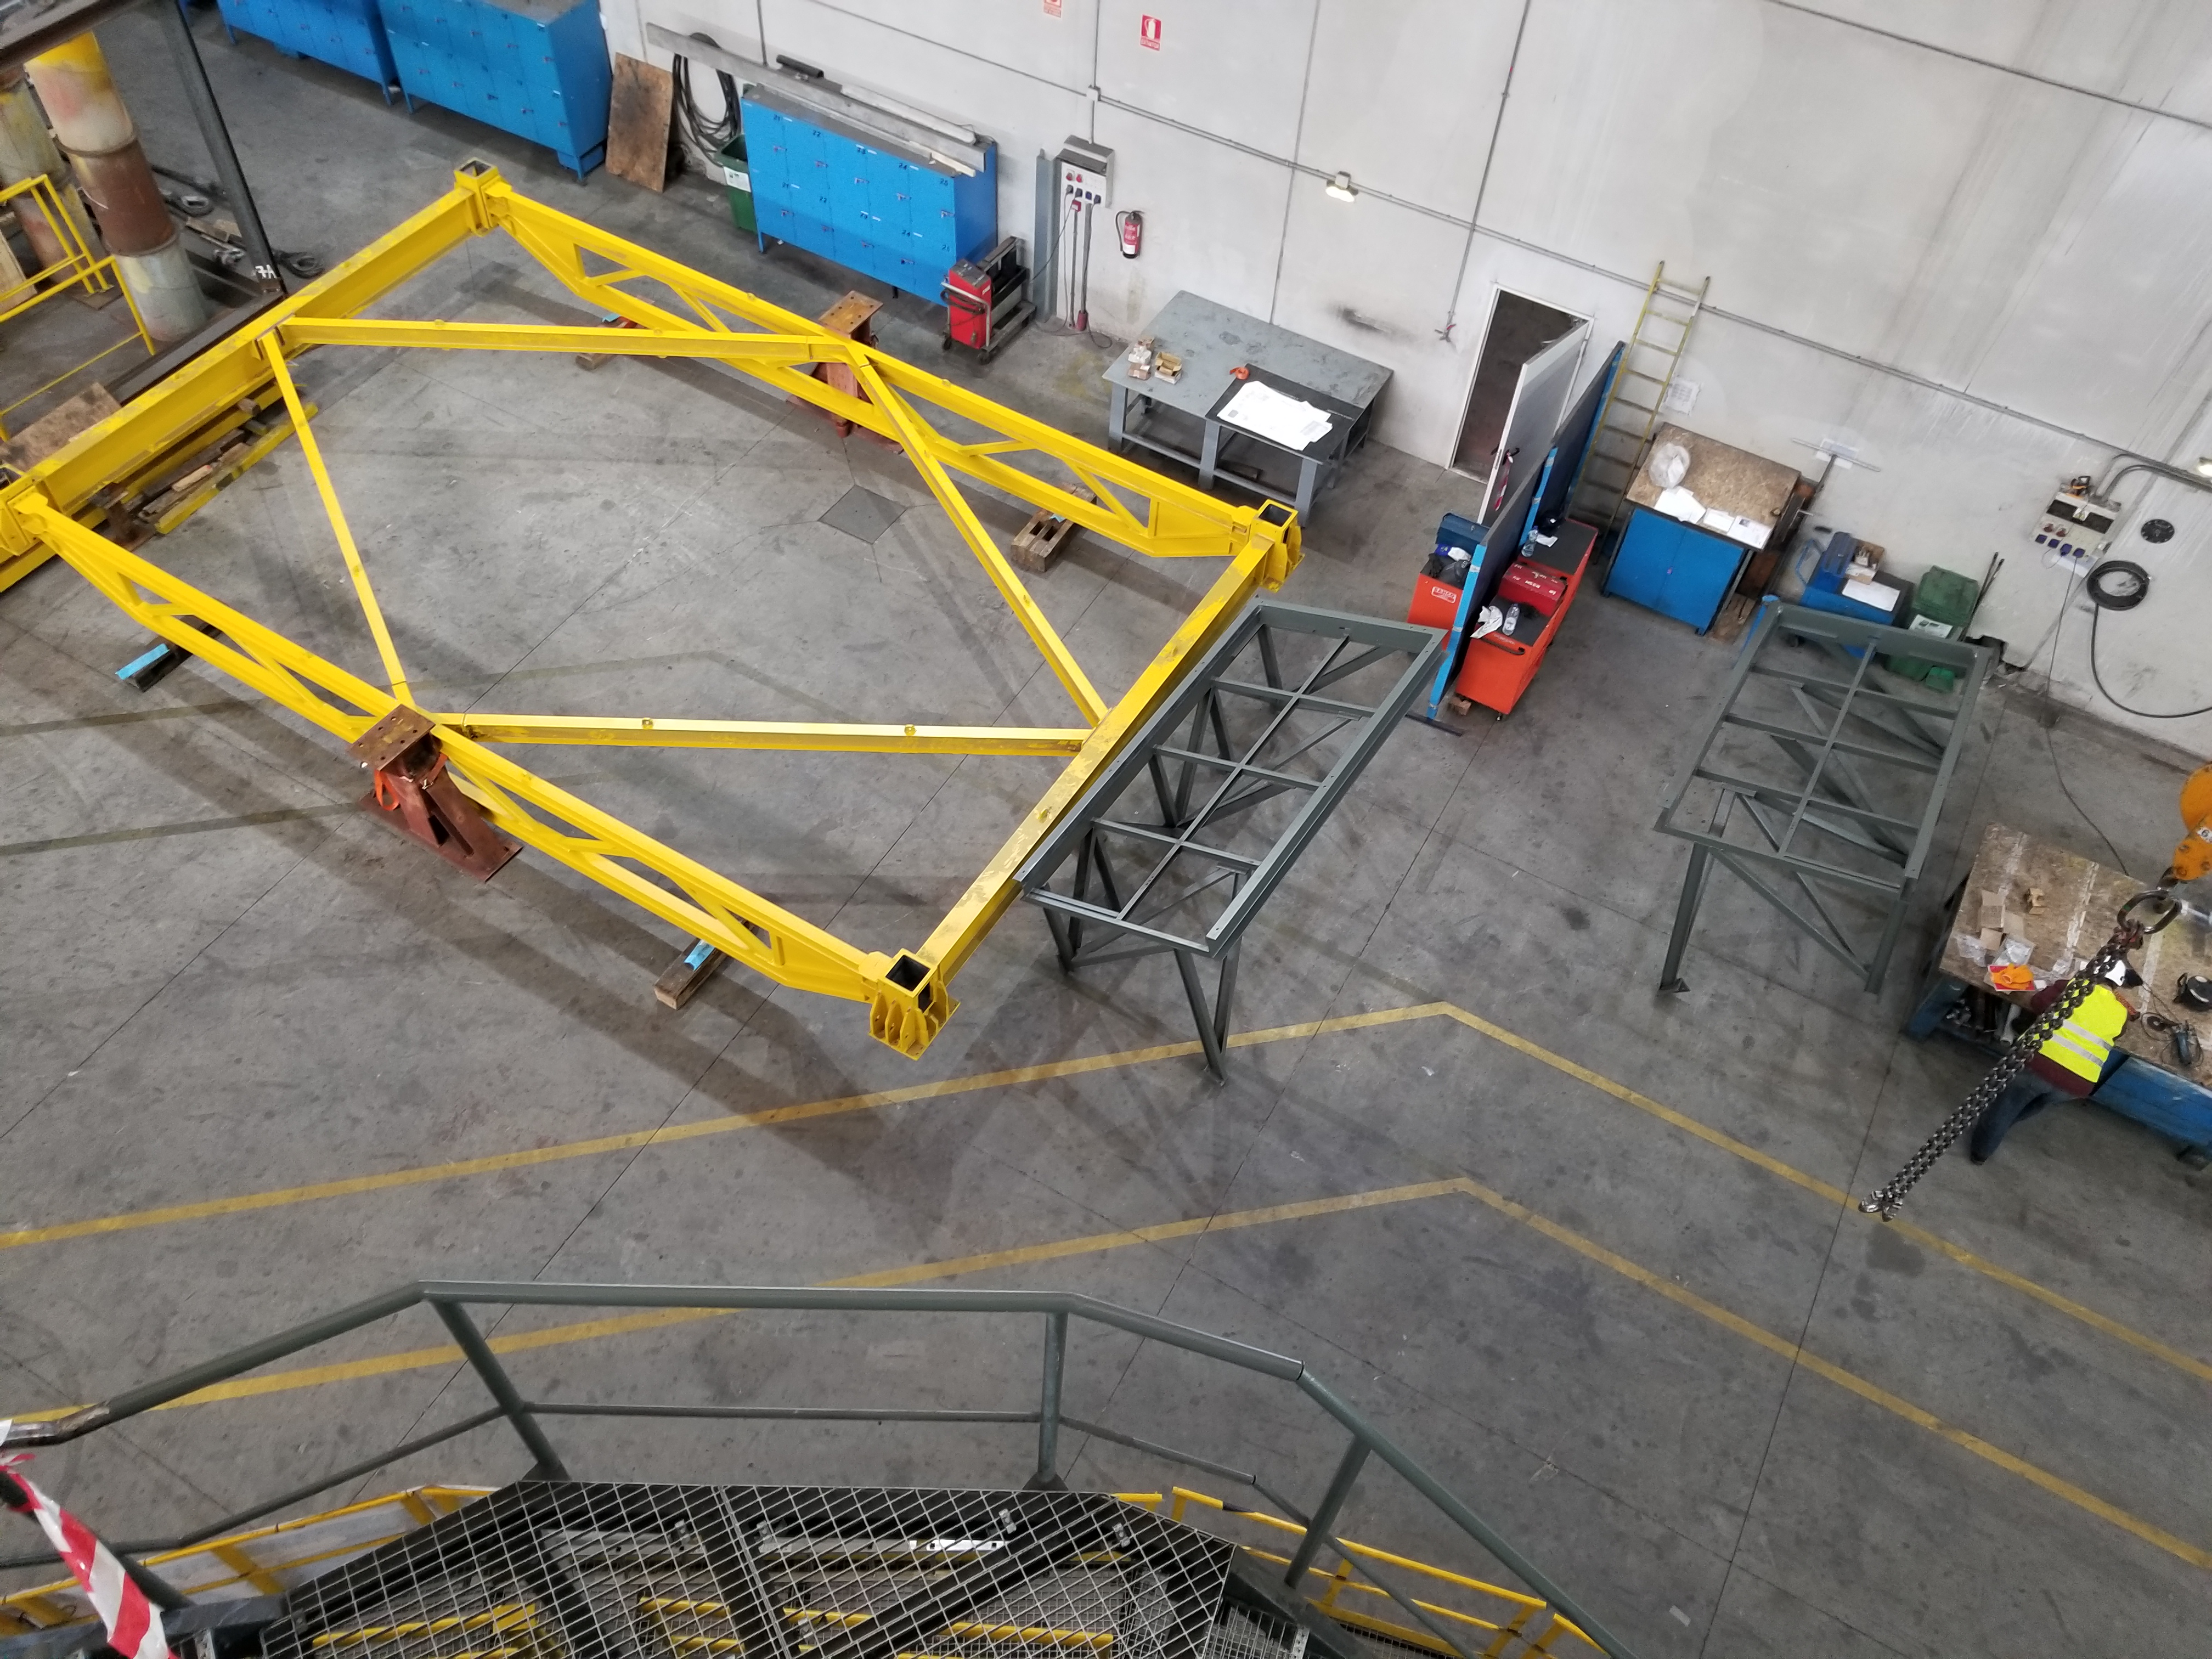

TMA Safety Review

An LSST team spent 5 days in Spain this month, conducting a thorough safety review of the Telescope Mount Assembly (TMA), at vendor Asturfeito. LSST Safety Manager Chuck Gessner, Telescope and Site Technical Manager Shawn Callahan, Senior Systems Engineer Austin Roberts, and Lead Electrical Engineer Oliver Wiecha inspected the numerous safety features included in the structure of the TMA.

Credit: Rubin Observatory/NSF/AURA